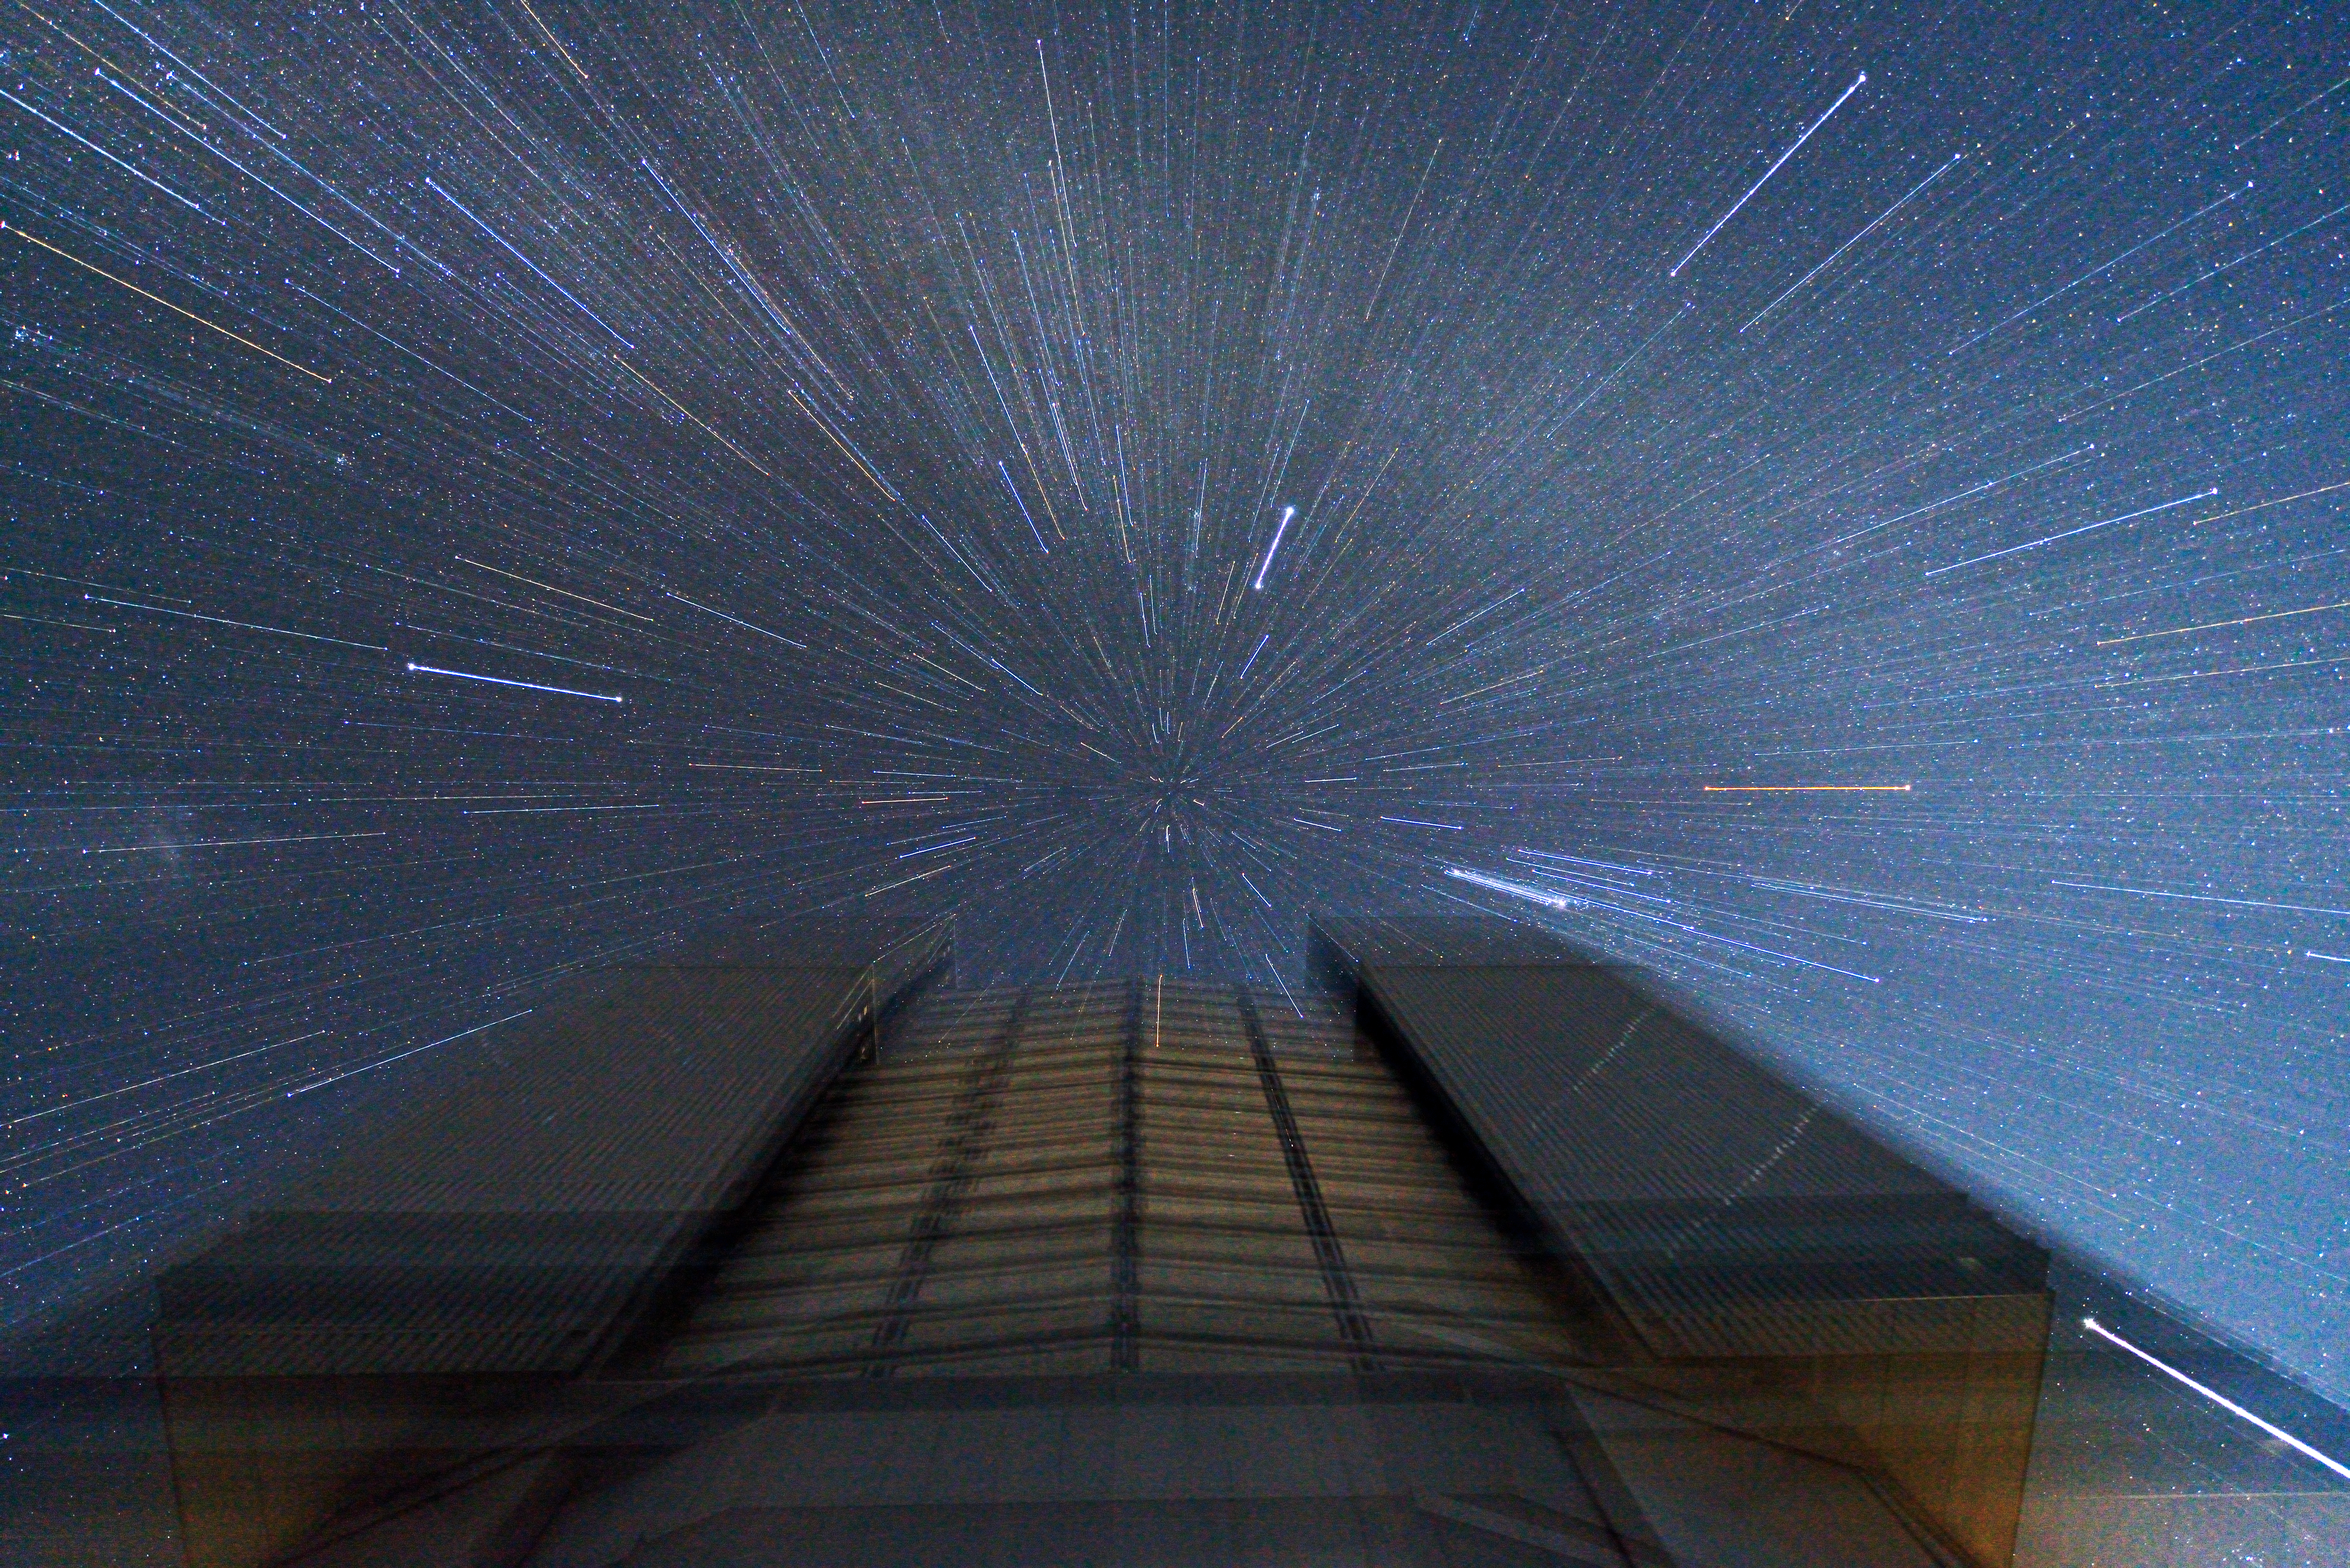

Unusual trailed-zoom view of the VLT

This unusual picture shows one of the VLT's Unit Telescopes. During the exposure the camera was zoomed so that the stars, and the rest of the image, are smeared radially to create a strange and striking effect.

Credit: ESO/G.Hüdepohl (atacamaphoto.com)